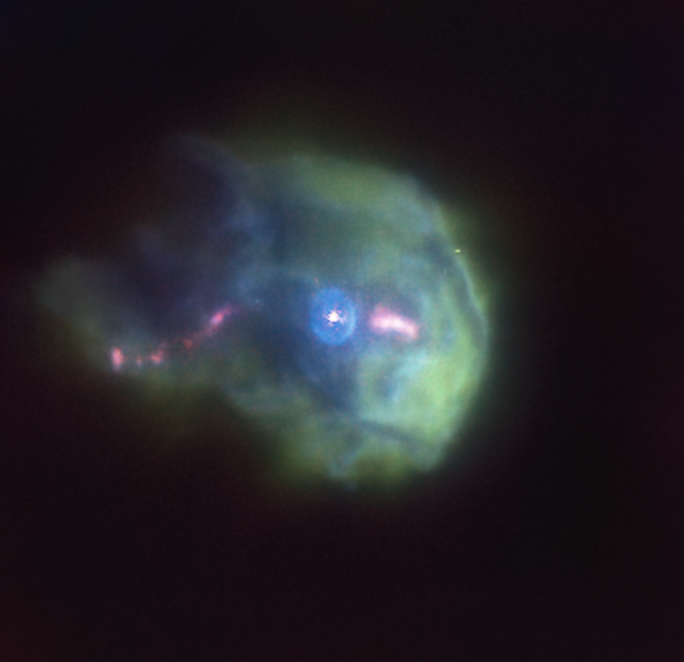

A stellar sprinkler

This Picture of the Week shows the young stellar object 244-440 in the Orion Nebula observed with ESO’s Very Large Telescope (VLT) –– the sharpest image ever taken of this object. That wiggly magenta structure is a jet of matter launched close to the star, but why does it have that shape?

Very young stars are often surrounded by discs of material falling towards the star. Some of this material can be expelled into powerful jets perpendicularly to the disc. The S-shaped jet of 244-440 suggests that what lurks at the center of this object isn’t one but two stars orbiting each other. This orbital motion periodically changes the orientation of the jet, similar to a water sprinkler. Another possibility is that the strong radiation from the other stars in the Orion cloud could be altering the shape of the jet.

These observations, presented in a new paper led by Andrew Kirwan at Maynooth University in Ireland, were taken with the Multi Unit Spectroscopic Explorer (MUSE) instrument at ESO’s VLT in Chile. Red, green and blue colours show the distribution of iron, nitrogen and oxygen respectively. But this is just a small fraction of all the data gathered by MUSE, which actually takes thousands of images at different colours or wavelengths simultaneously. This allows astronomers to study not only the distribution of many different chemical elements but also how they move.

Moreover, MUSE is installed at the VLT’s Unit Telescope 4, which is equipped with an advanced adaptive optics facility that corrects atmospheric turbulence, delivering images sharper than Hubble’s. These new observations will therefore allow astronomers to study with unprecedented detail how stars are born in massive clouds like Orion.

Credit: ESO/Kirwan et al.